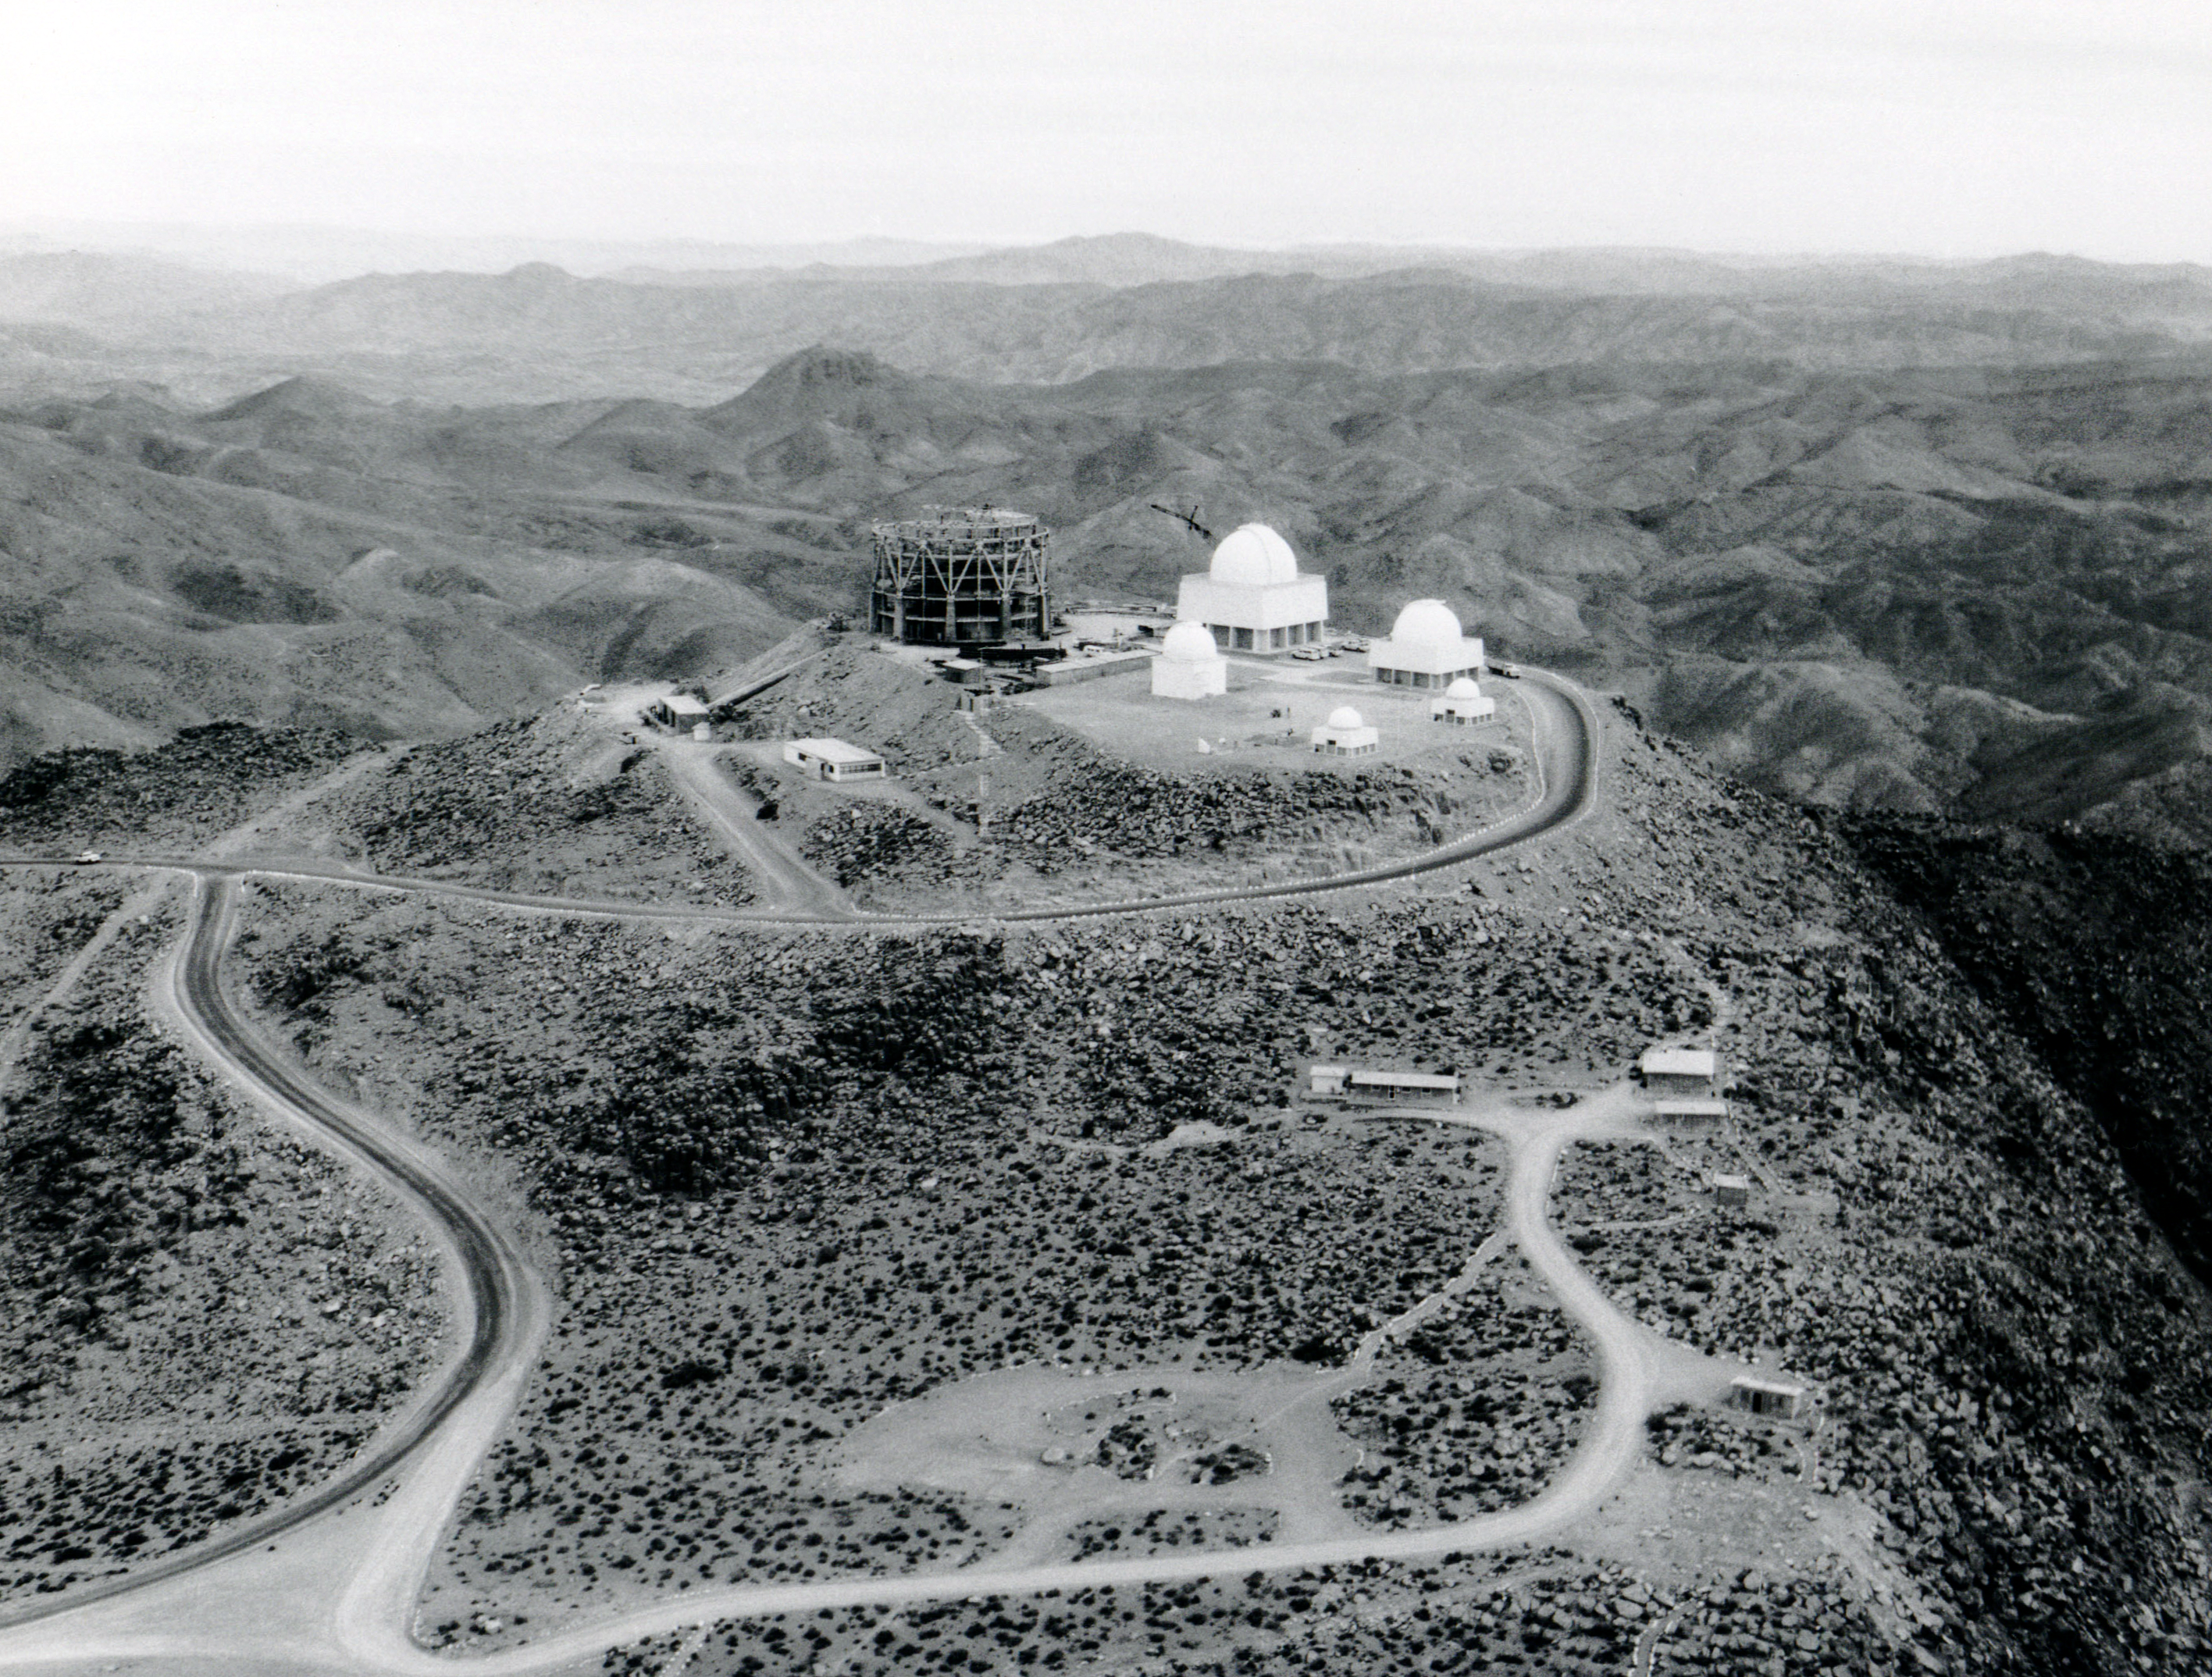

Aerial View of CTIO Construction

A vintage photo showing the NSF Víctor M. Blanco 4-meter Telescope under construction at Cerro Tololo Inter-American Observatory.

This image is part of NSF NOIRLab’s historical archives.

Credit: CTIO/NOIRLab/AURA/NSF